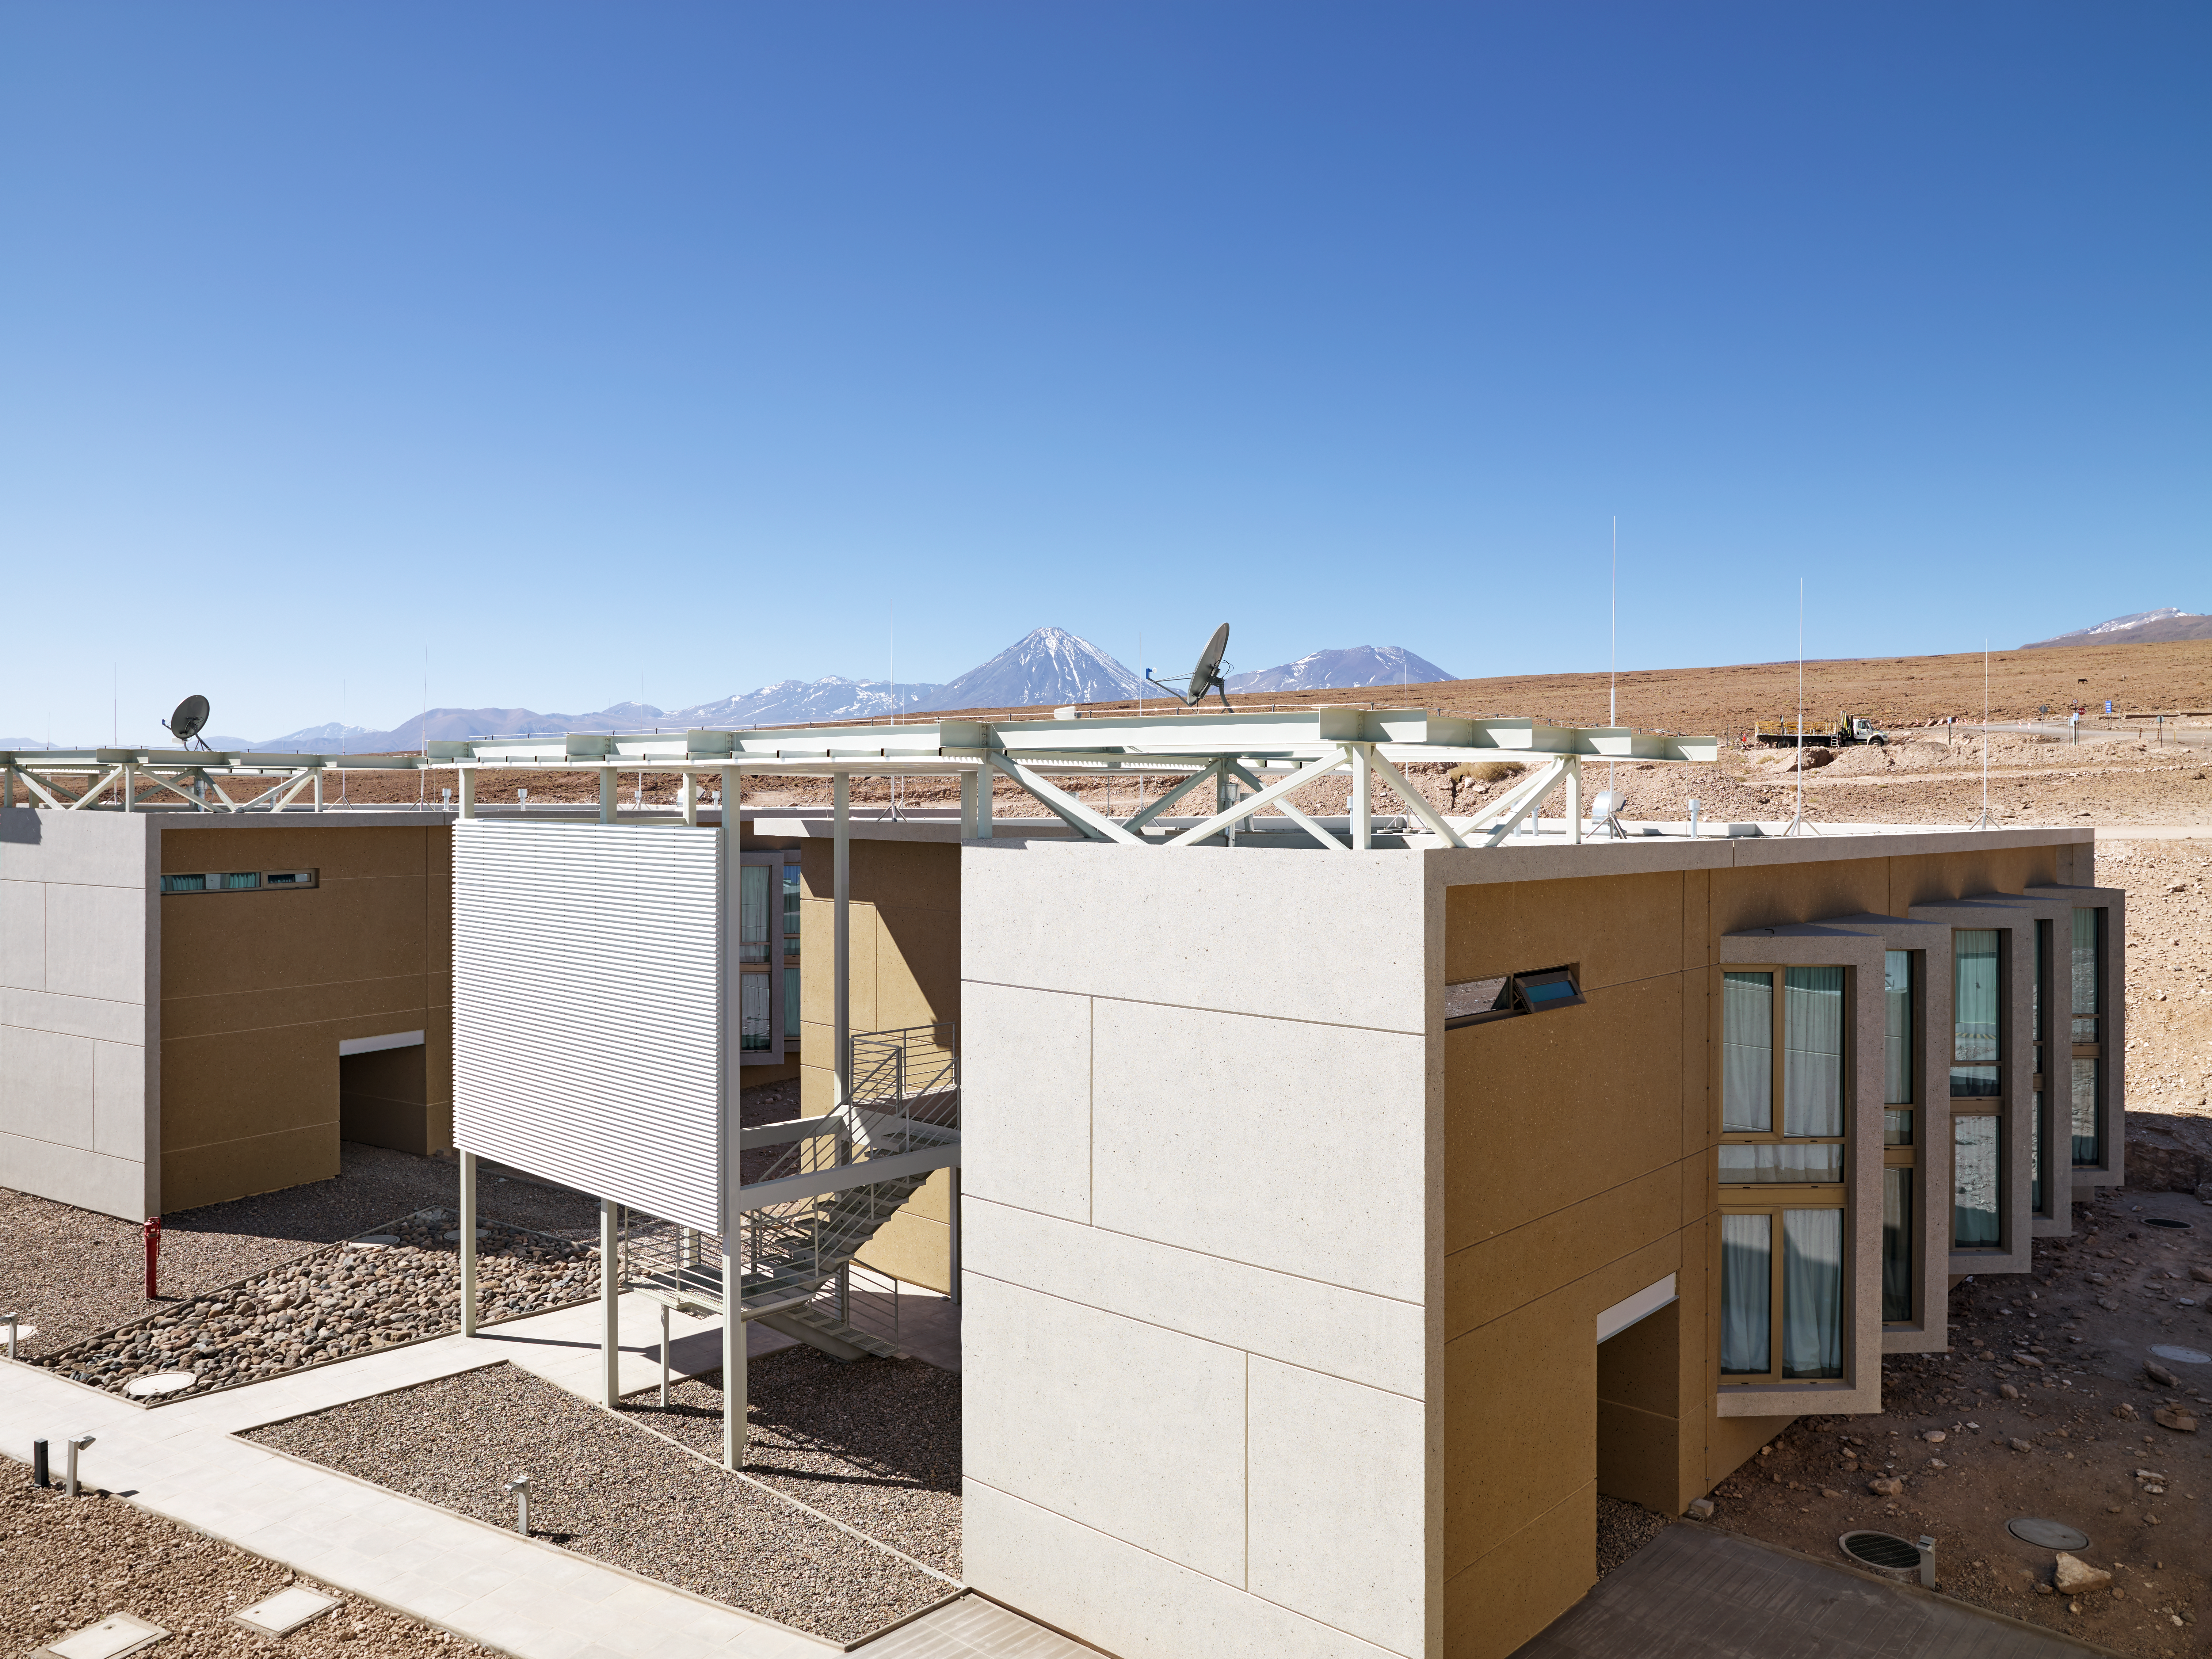

The ALMA Residencia

The ALMA Residencia is the home for staff and people working temporarily at the Atacama Large Millimeter/submillimeter Array (ALMA). It is sited at the ALMA Operations Support Facility, close to San Pedro de Atacama in northern Chile. The shape of the buildings and the colour of the exterior of this major architectural project have been designed to meld with the surrounding environment of the ALMA site. The ALMA observatory and residence is a “good neighbour”; it cares for local resources, the environment, and the history of the region. The project respects the needs, interests and culture of the local Chilean people.

Credit: ESO